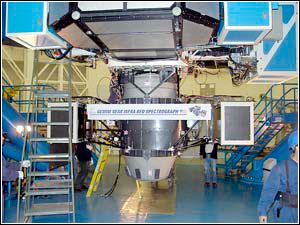

GNIRS Meets Gemini South

Credit: NOIRLab